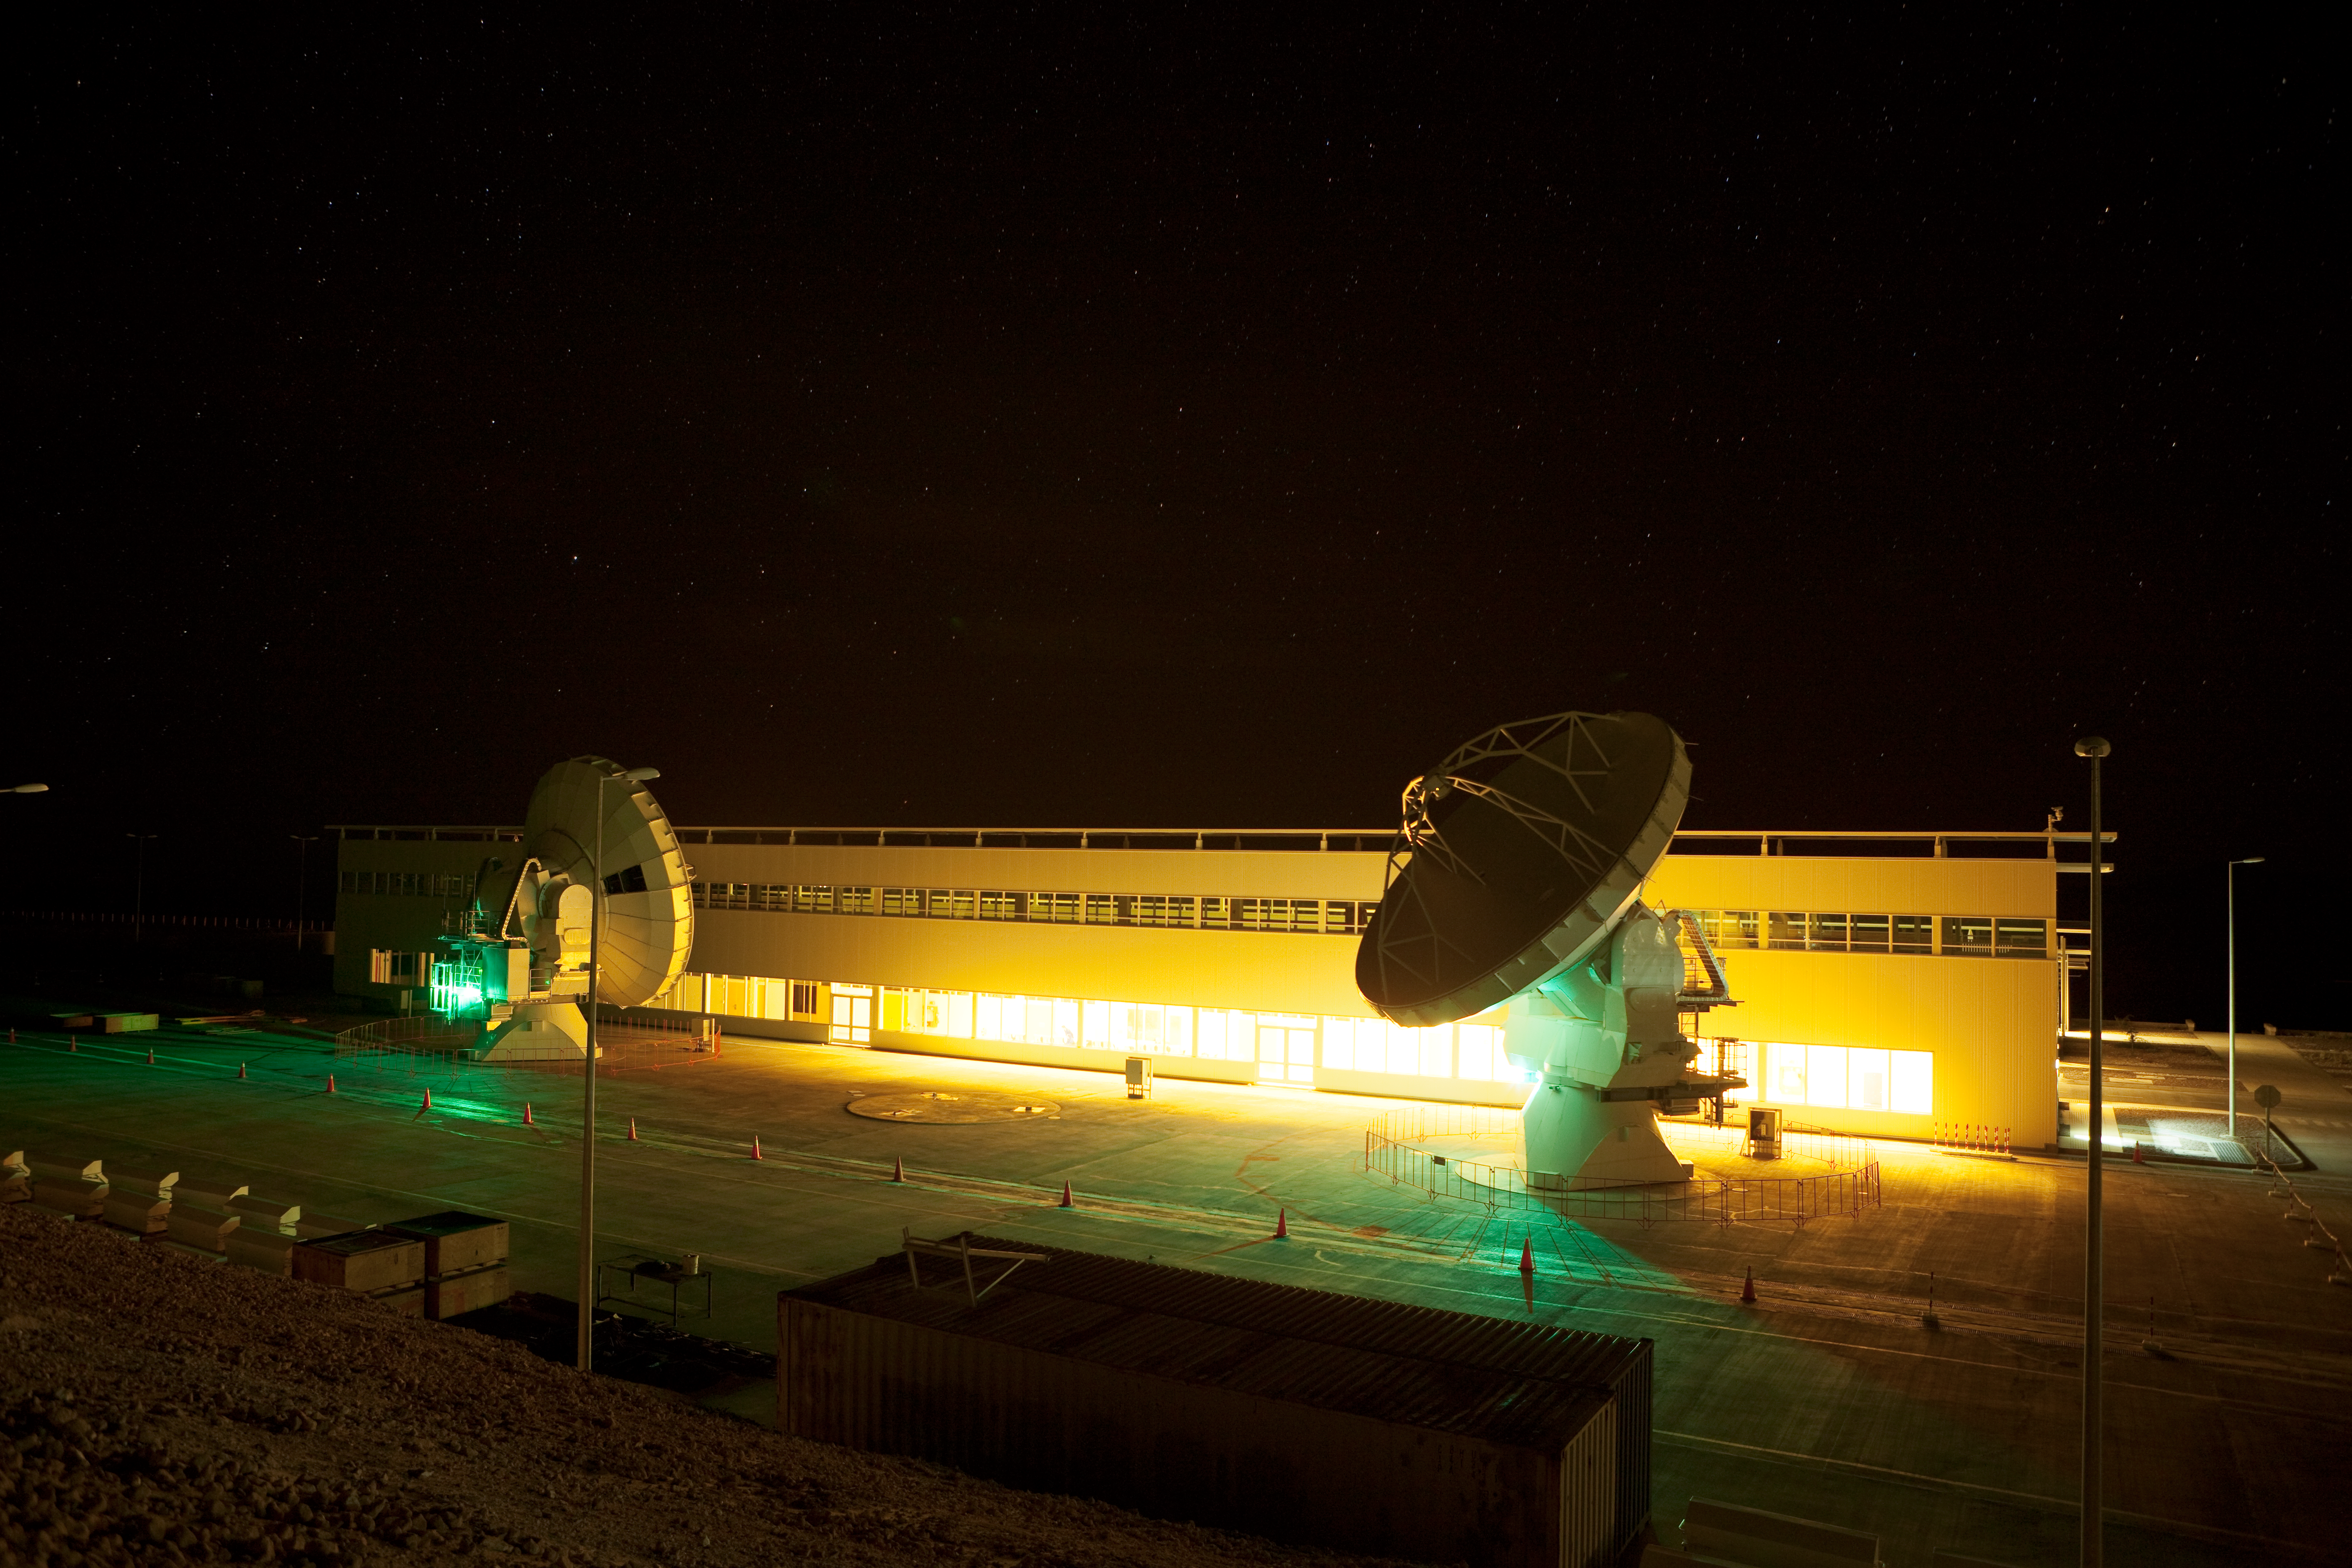

ALMA night testing

American ALMA antennas by the Operational Support Facility building during night time testing. Image taken in March 2009.

Credit: ALMA (ESO/NAOJ/NRAO)